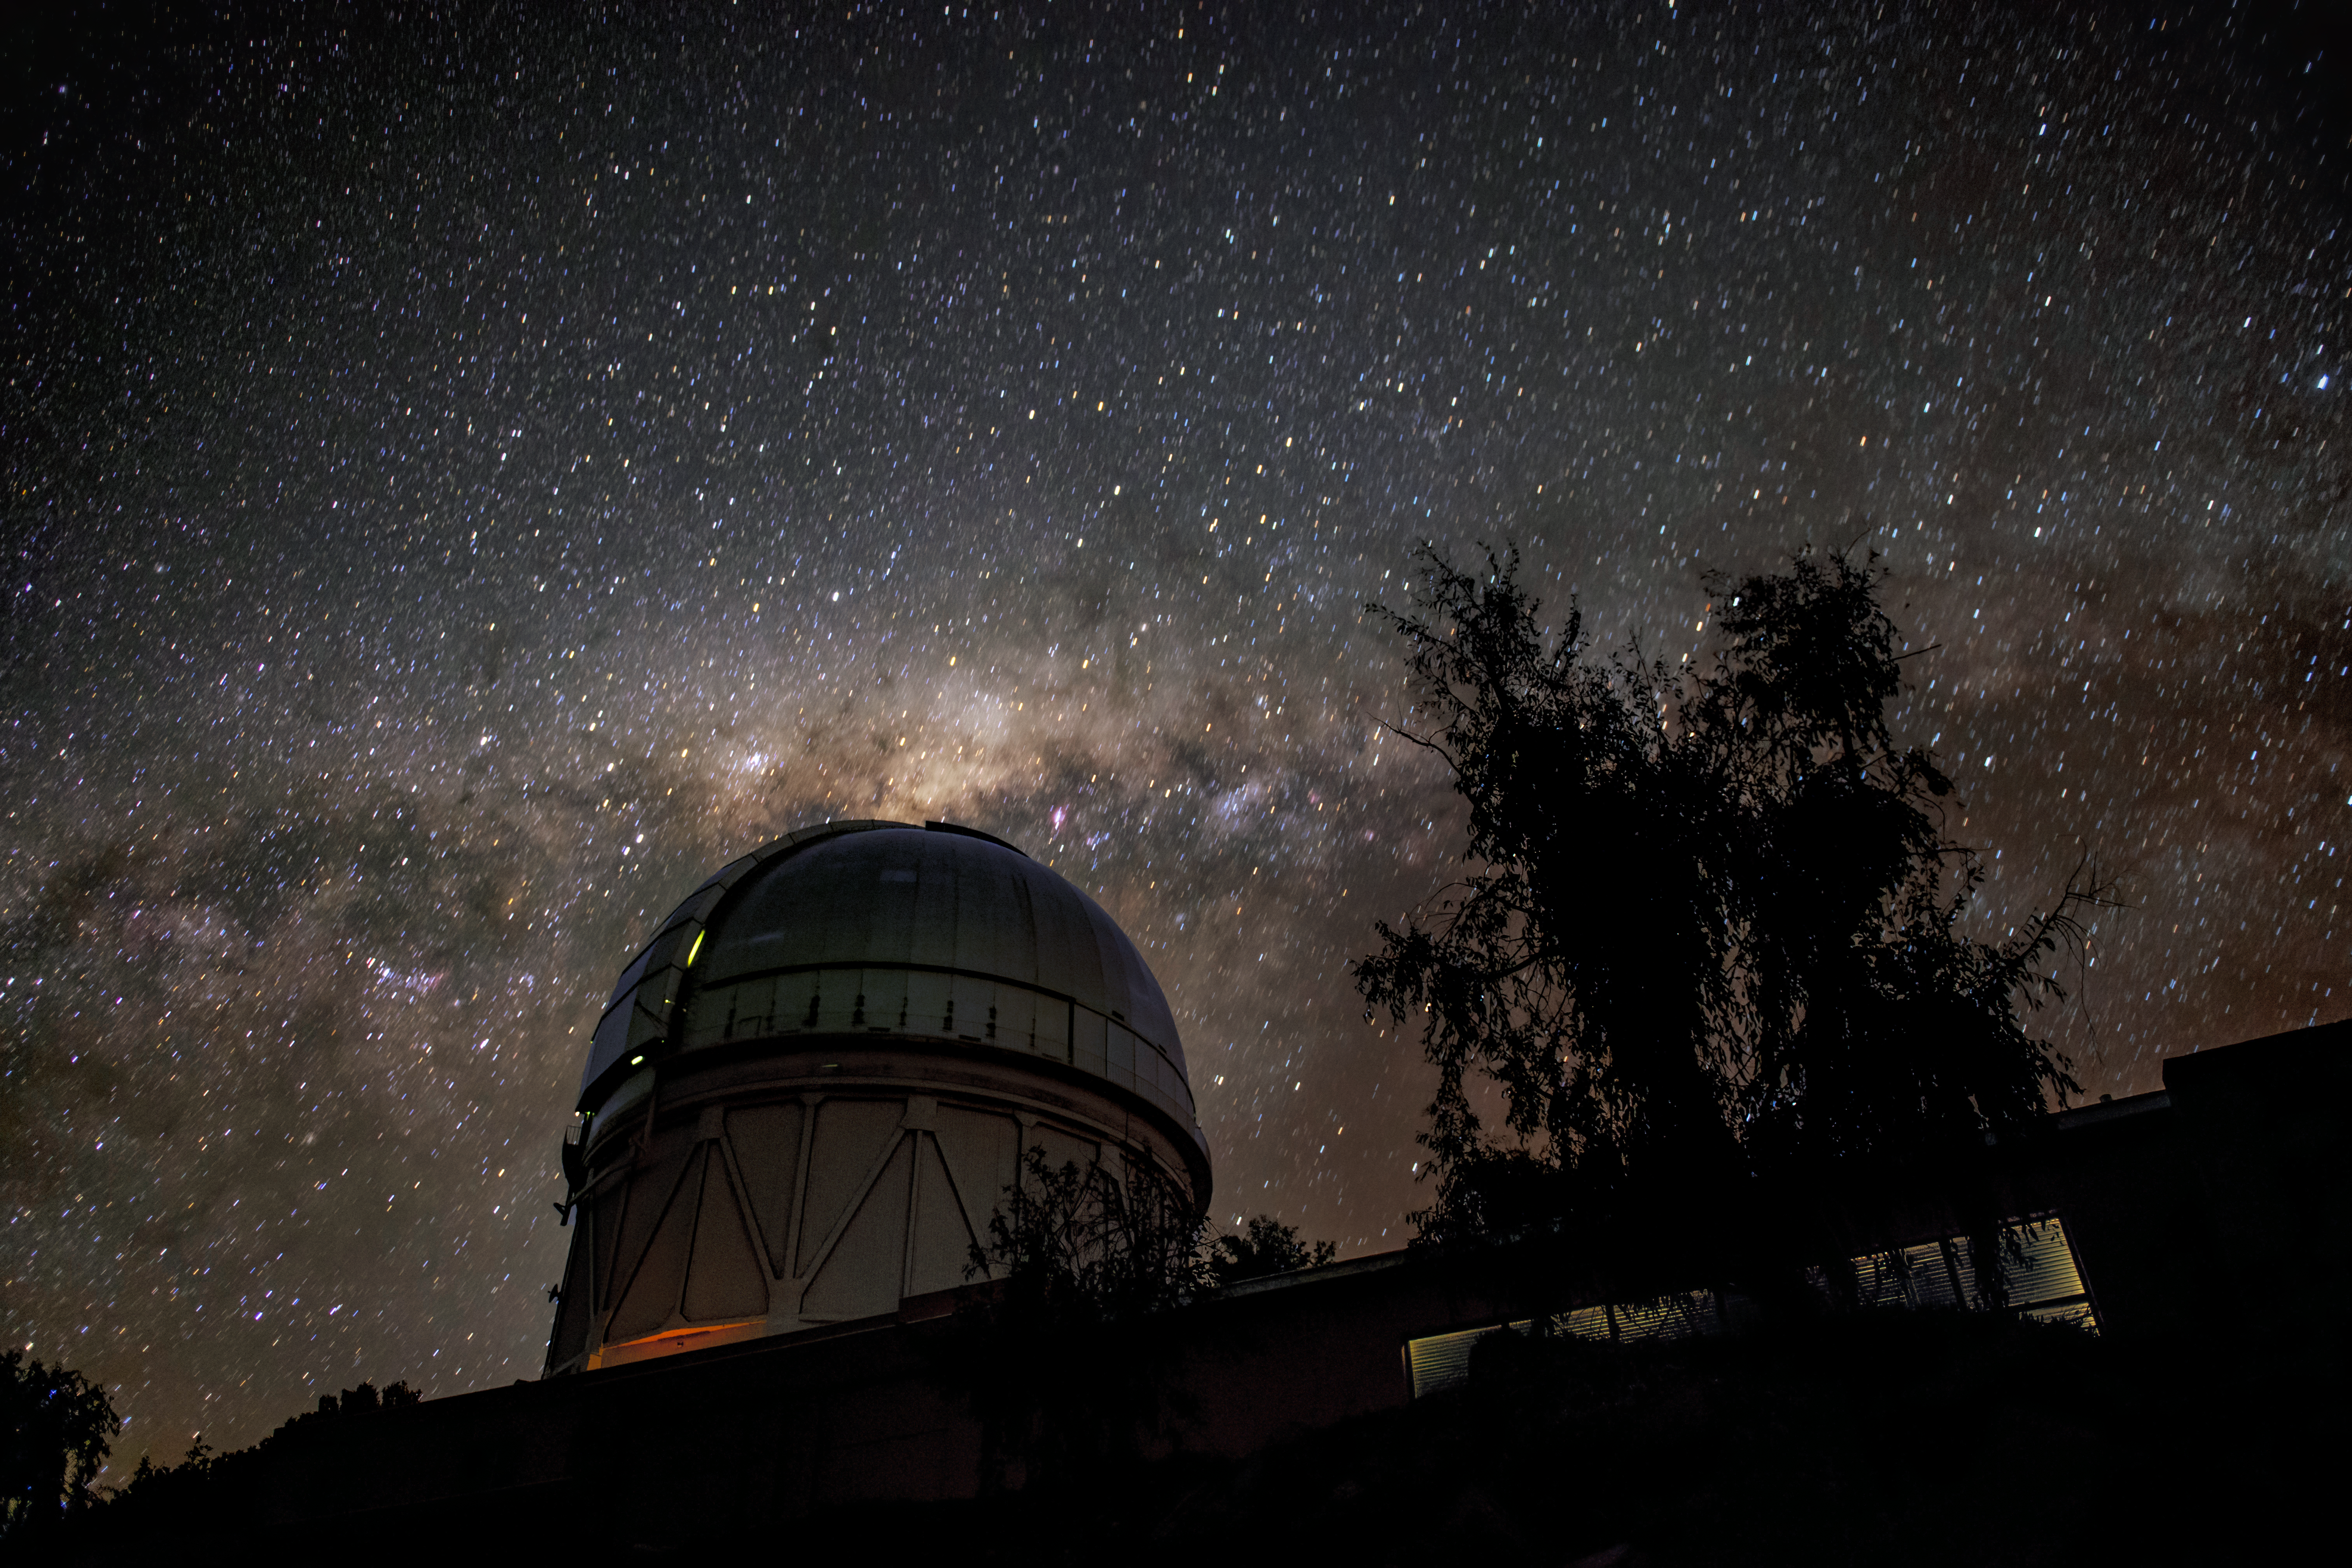

Víctor M. Blanco 4-meter Telescope at Night

This image shows the Víctor M. Blanco 4-meter Telescope at Cerro Tololo Inter-American Observatory, along with the Milky Way in the background.

Credit: NOIRLab/AURA/NSF